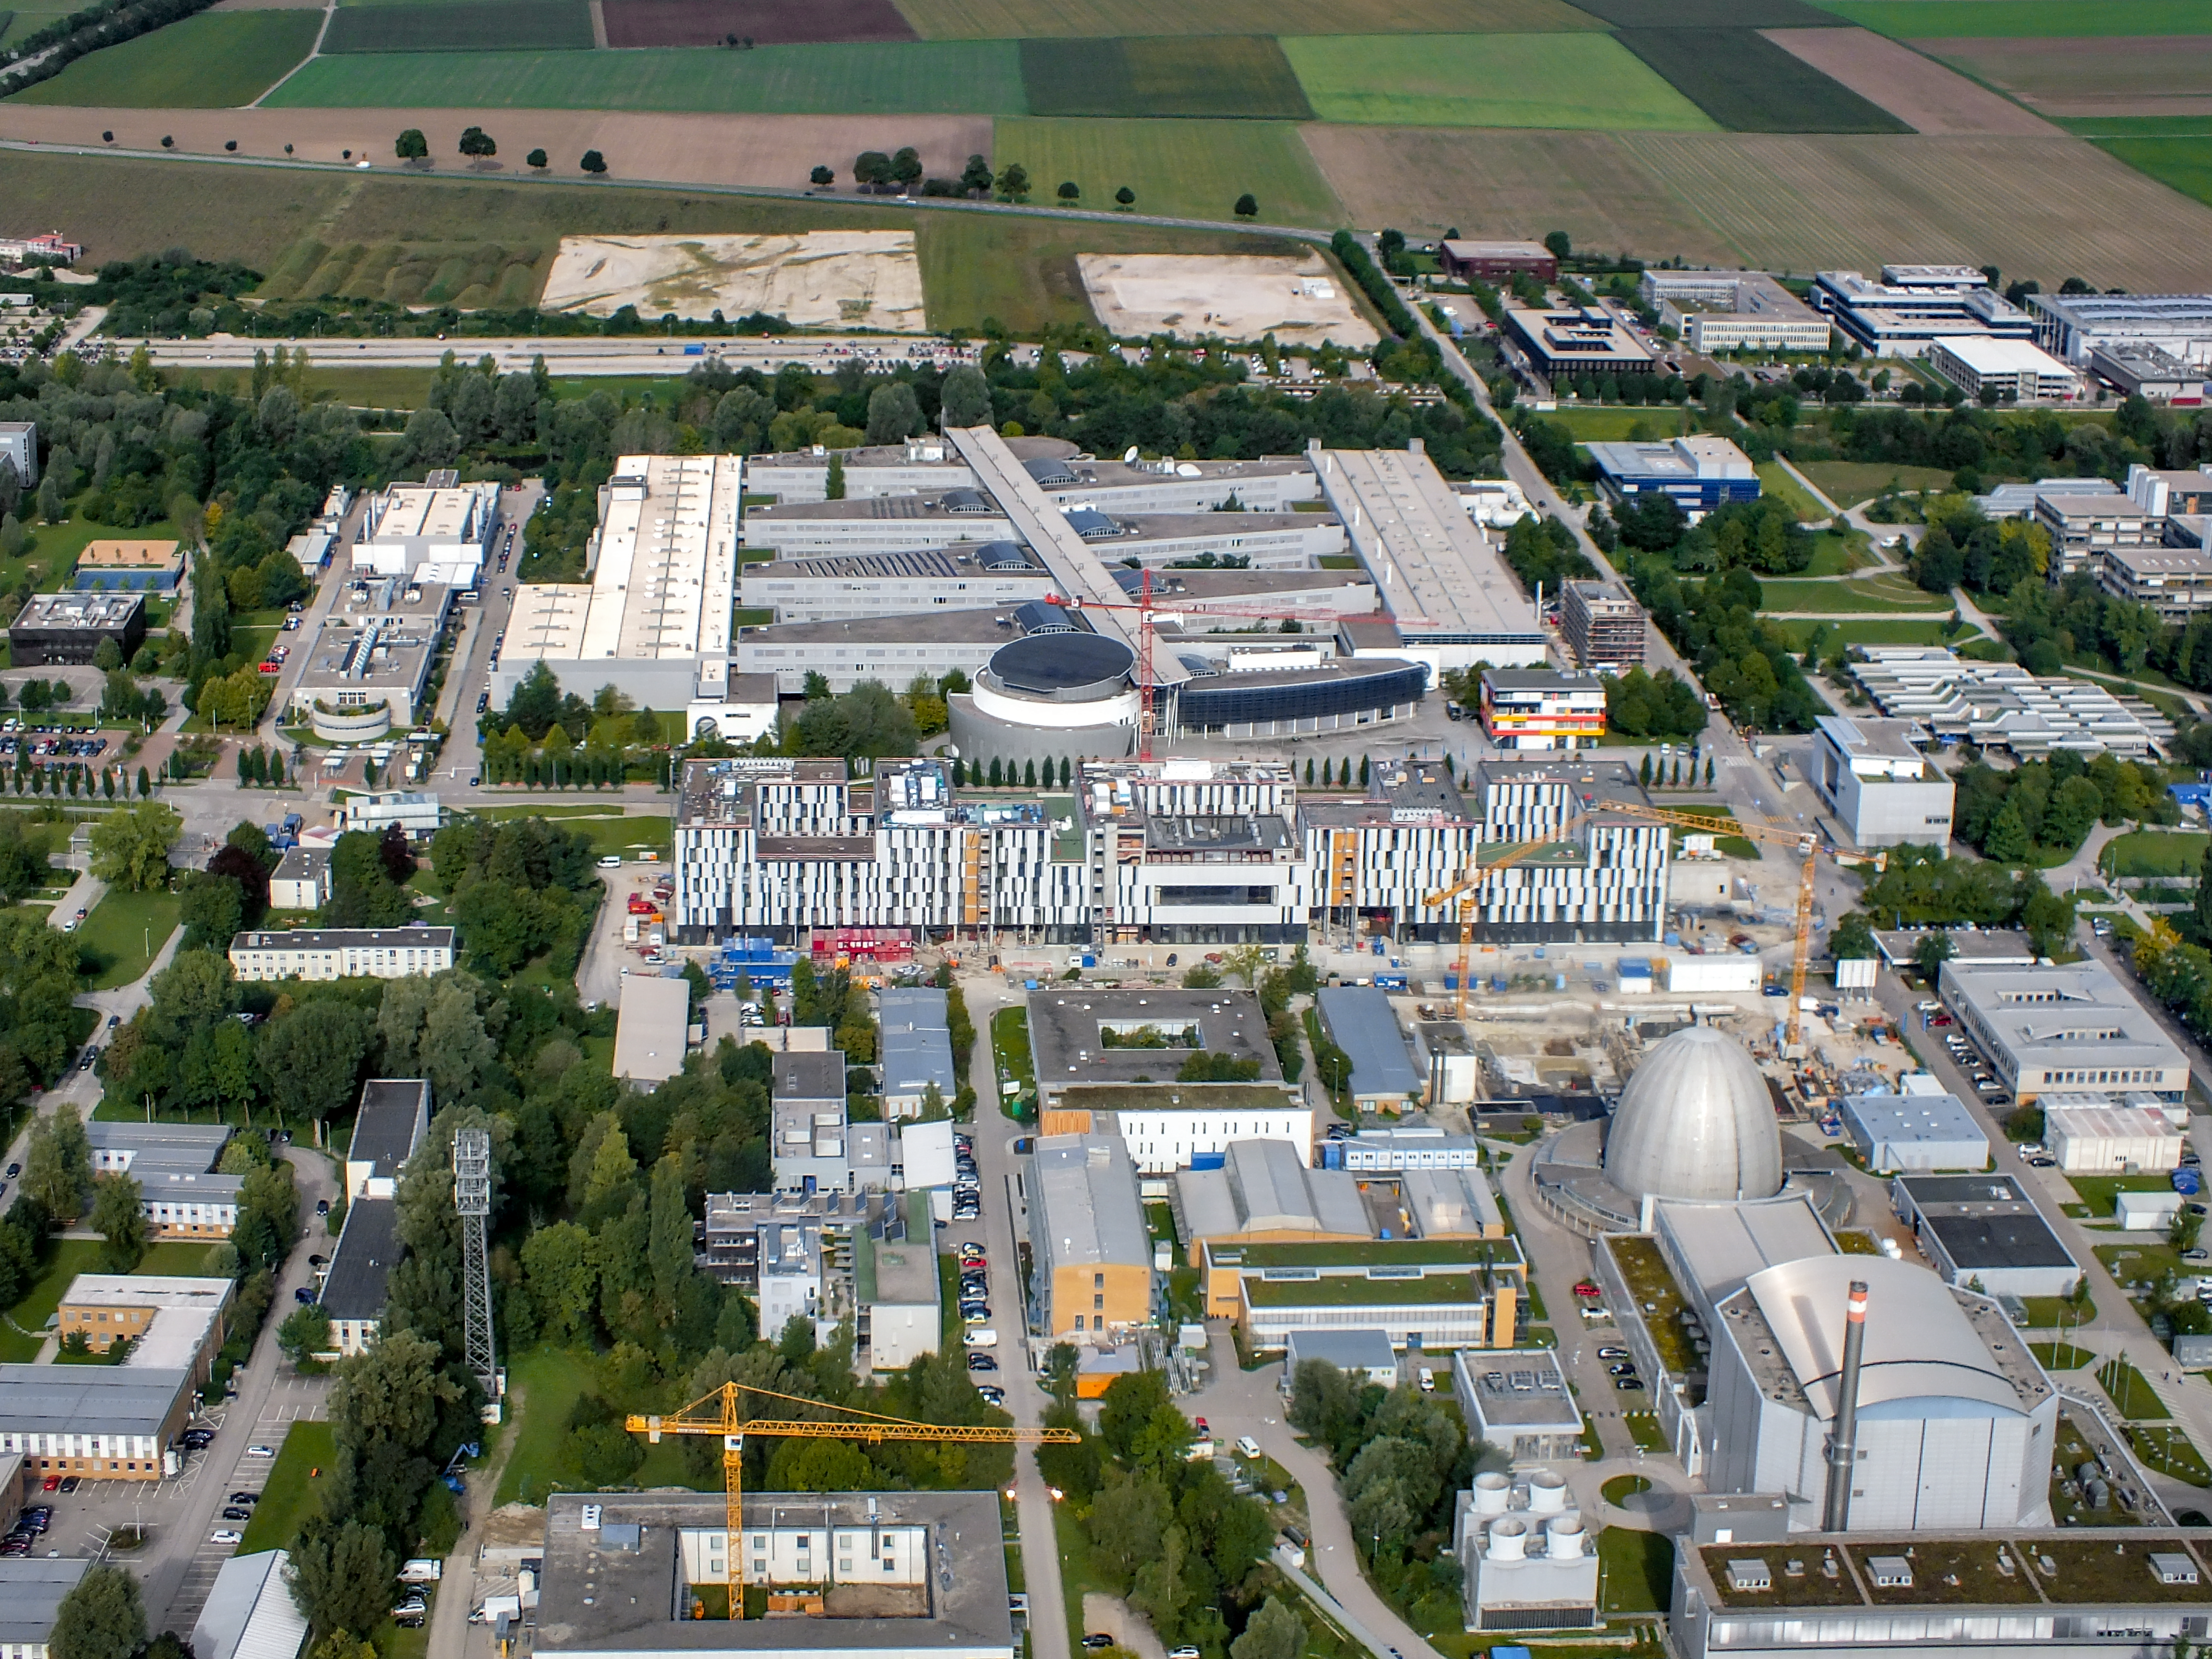

Technische Universität München Forschungszentrum campus

Aerial view of the Galileo Centre on the Technische Universität München Forschungszentrum, currently under construction in Garching bei München, Germany. The Forschungszentrum is also home to the Headquarters of the European Southern Observatory.

Credit: Ernst A. Graf/ESO